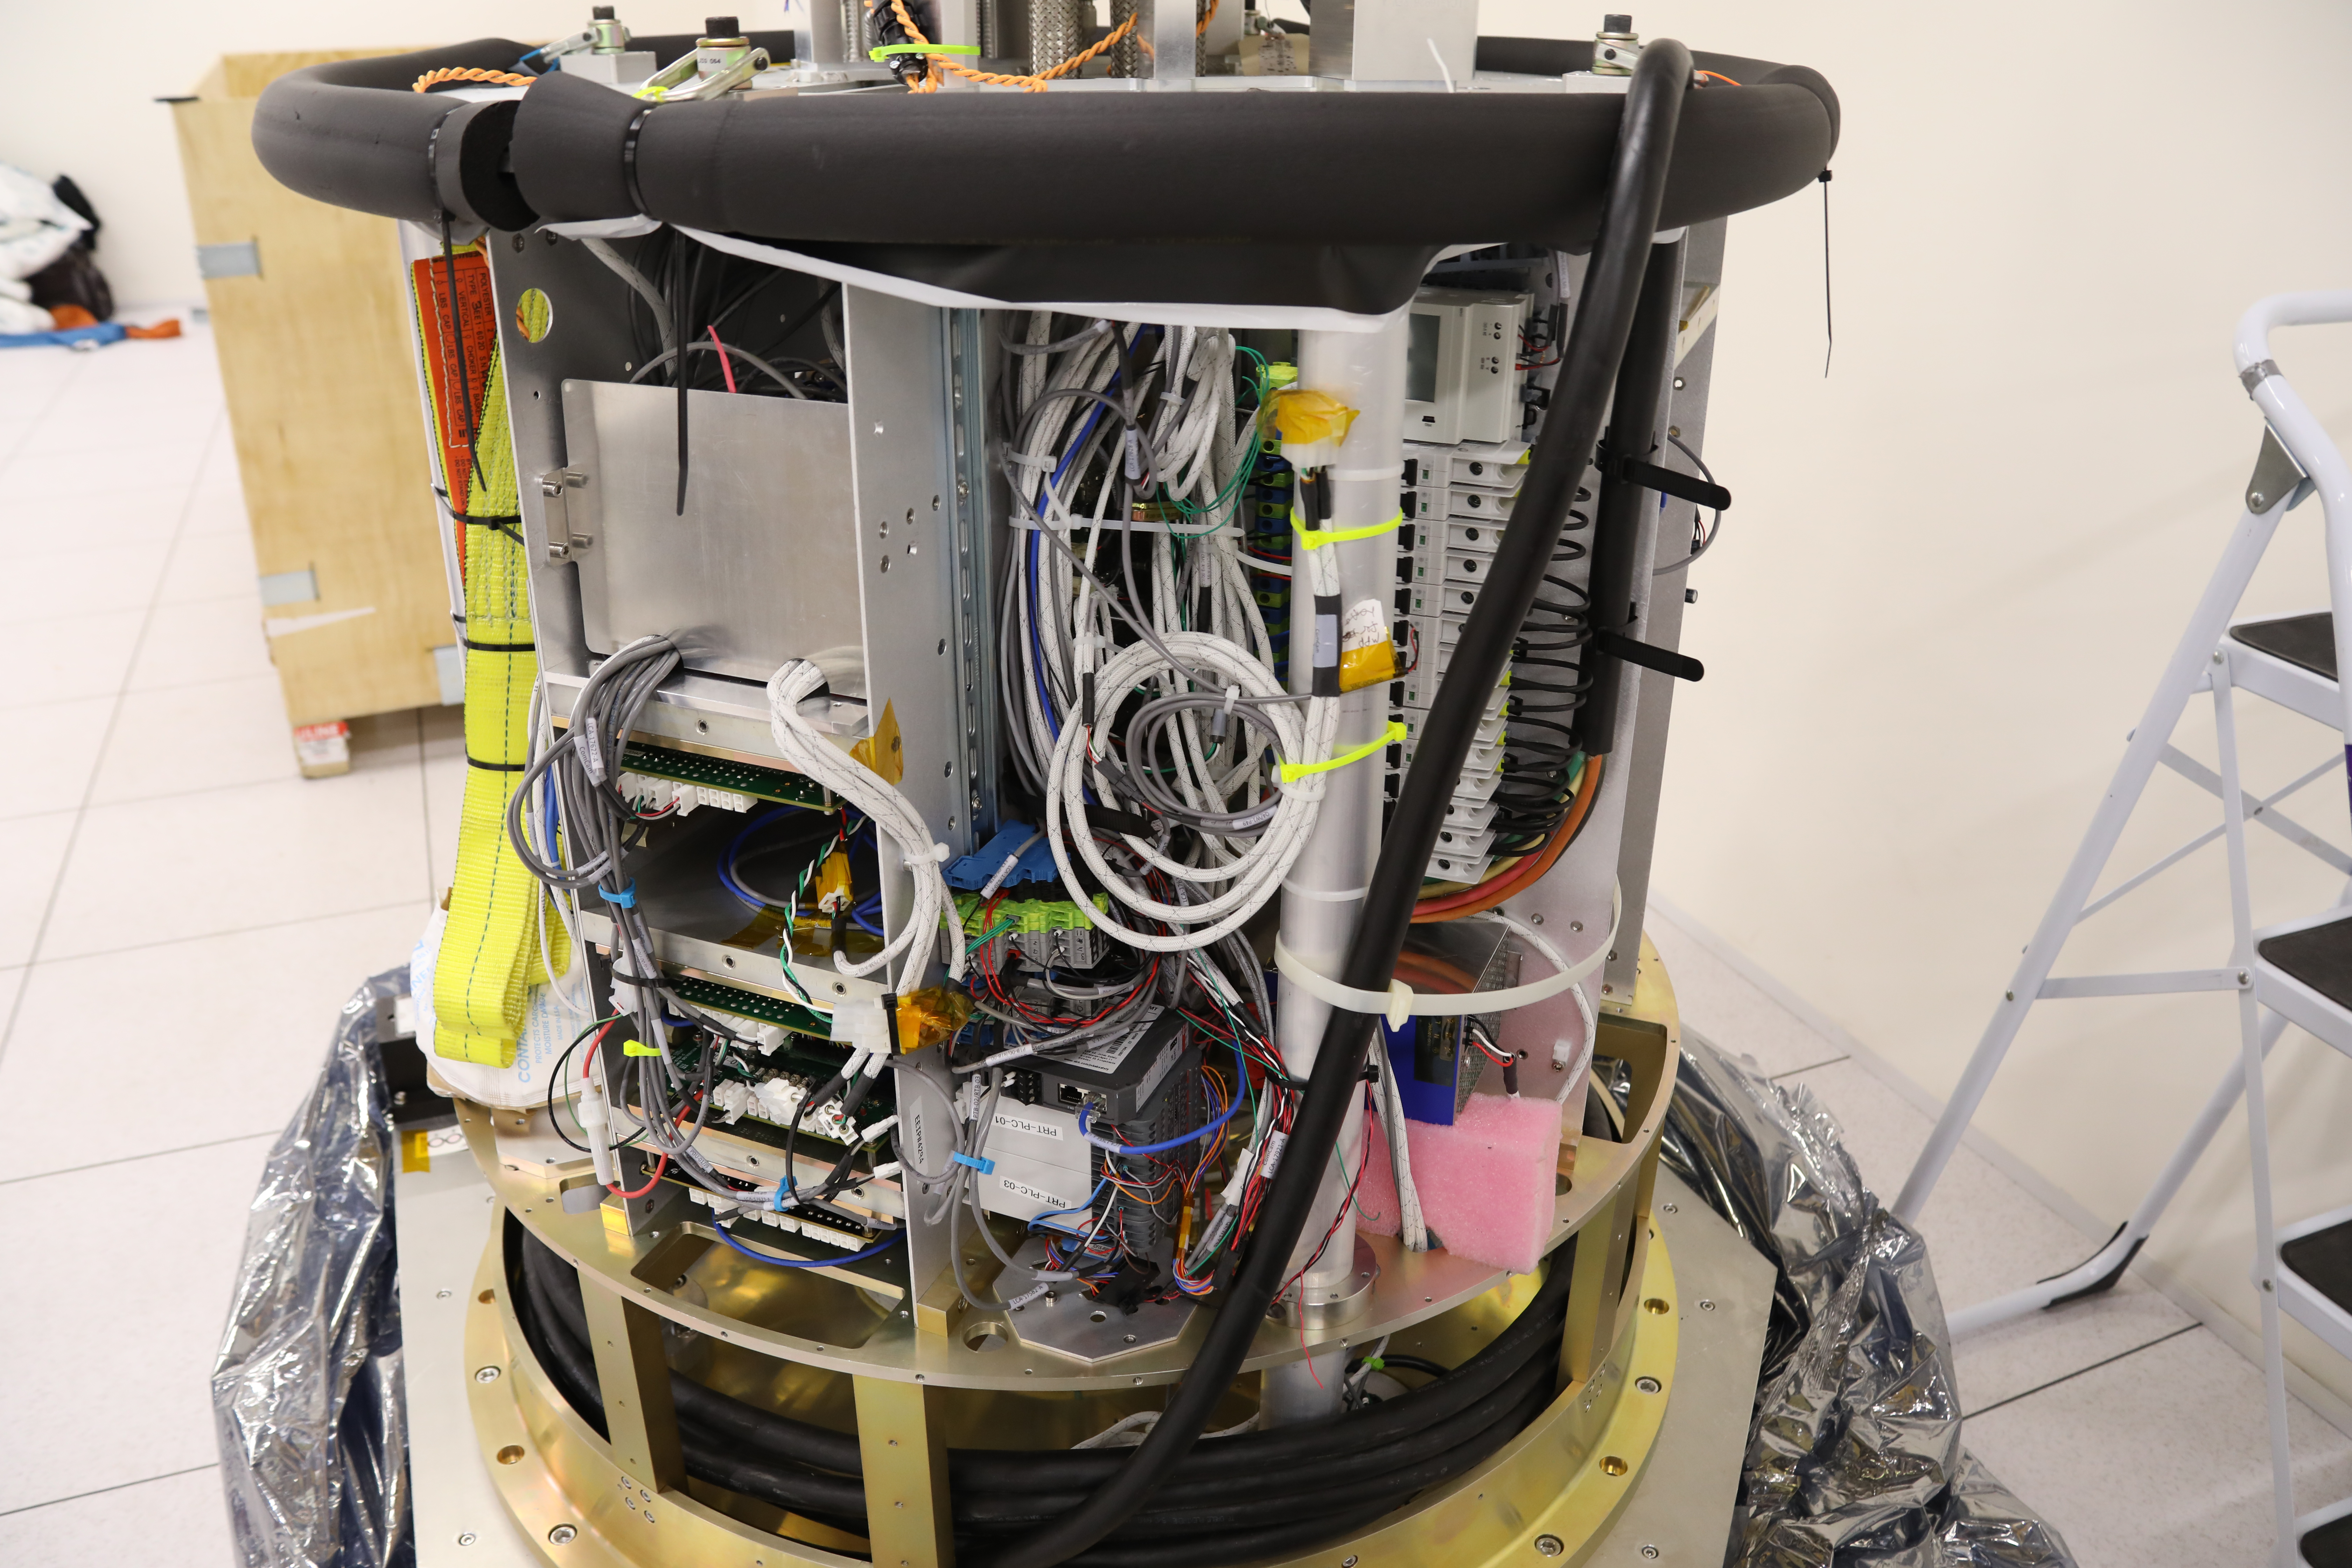

ComCam in La Serena

The Rubin Observatory Commissioning Camera (ComCam) shipped from Tucson, AZ, on March 16th and arrived safely in Chile in early April. Because of the summit construction shutdown (due to safety concerns about COVID-19 pandemic), the ComCam team set up an instrument lab at the AURA Base Facility in La Serena in order to confirm that ComCam had arrived undamaged. There was some extra space in the Base Facility Data Center server room for the temporary lab—this solution ensured plenty of isolated space for working, but also made network connectivity to the ComCam and other observatory servers relatively straightforward

Credit: Rubin Observatory/NSF/AURA